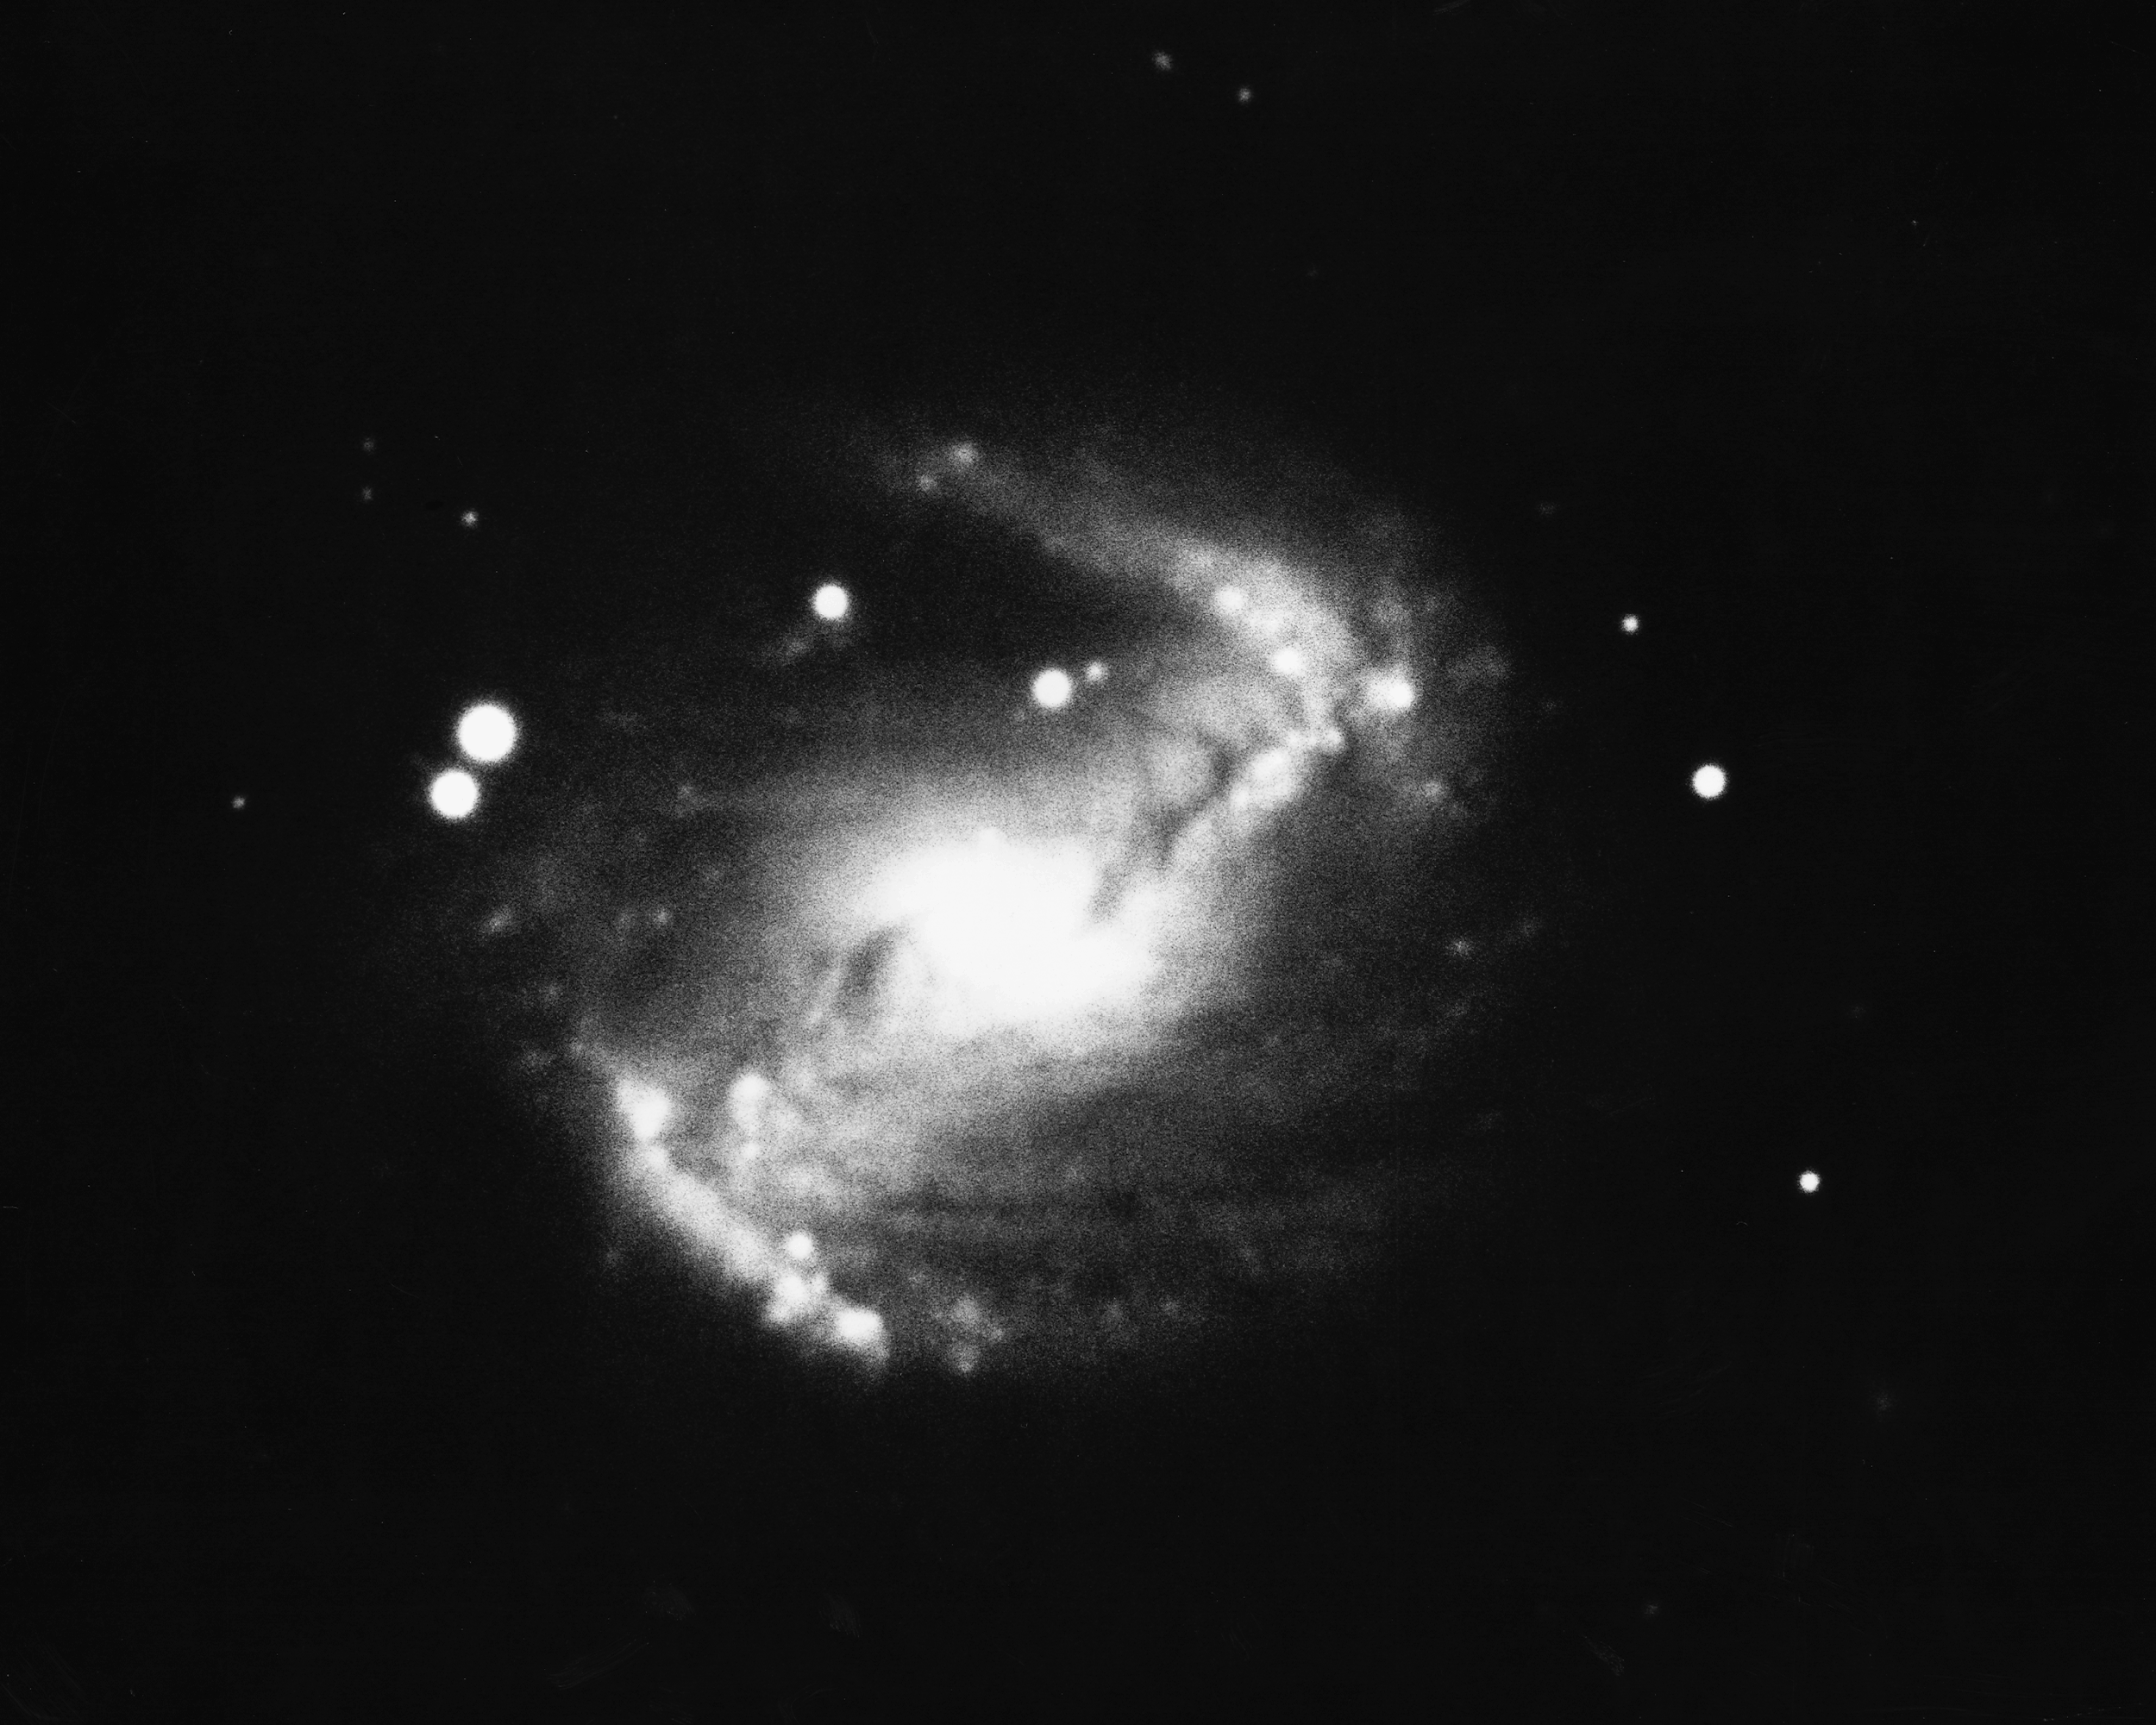

Barred spiral NGC 5383

NGC5383 is a barred spiral galaxy of type SBb in the constellation Canes Venatici. KPNO 4-meter Mayall telescope, 1974.

Credit: Roger Lynds/NOIRLab/NSF/AURA